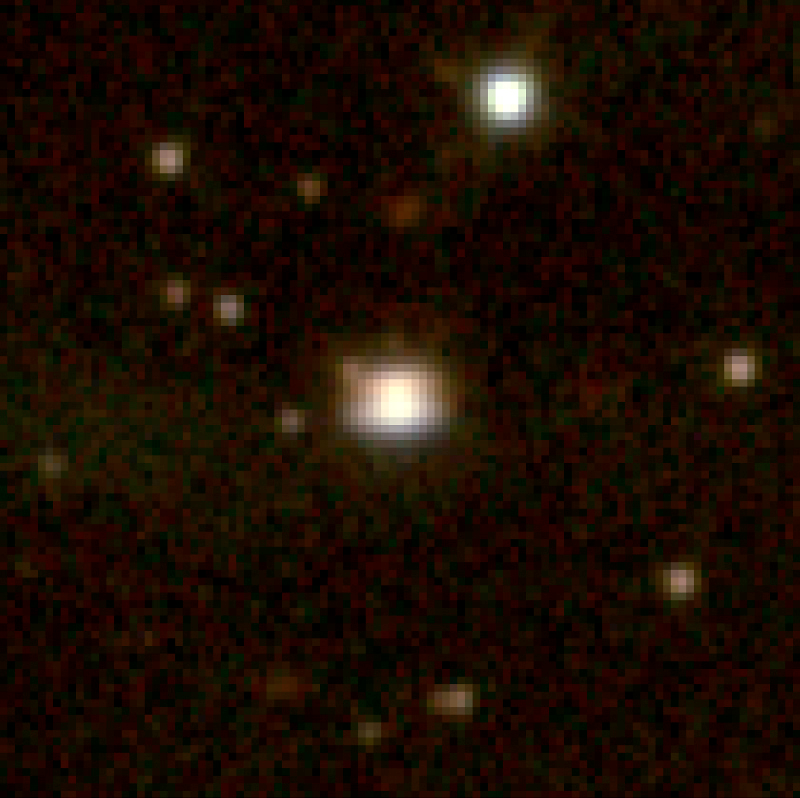

Infant Solar System in Ophiuchus

The image is a three-colour reproduction of the discovery image of strange-looking object (nicknamed the "Flying Saucer" by the astronomers), obtained with the SOFI multi-mode instrument at the ESO 3.5-m New Technology Telescope (NTT) at the La Silla Observatory. Compared to the unresolved stars in the field, the image of this object appears extended. Two characteristic reflection nebulae are barely visible, together with a marginally resolved dark dust lane in front of the star and oriented East-West.

This is a colour composite image combining exposures through near-infrared J-, H- and K S filters, here rendered as blue, green and red, respectively, and with logarithmic colour stretch obtained with NTT/SOFI. The field size shown here is 30 x 30 arcsec2 and the exposure time is 24 min in each of the three filters. The seeing was 0.7 arcsec FWHM, and the pixel size is 0.292 arcsec. North is up and East is left.

Credit: ESO